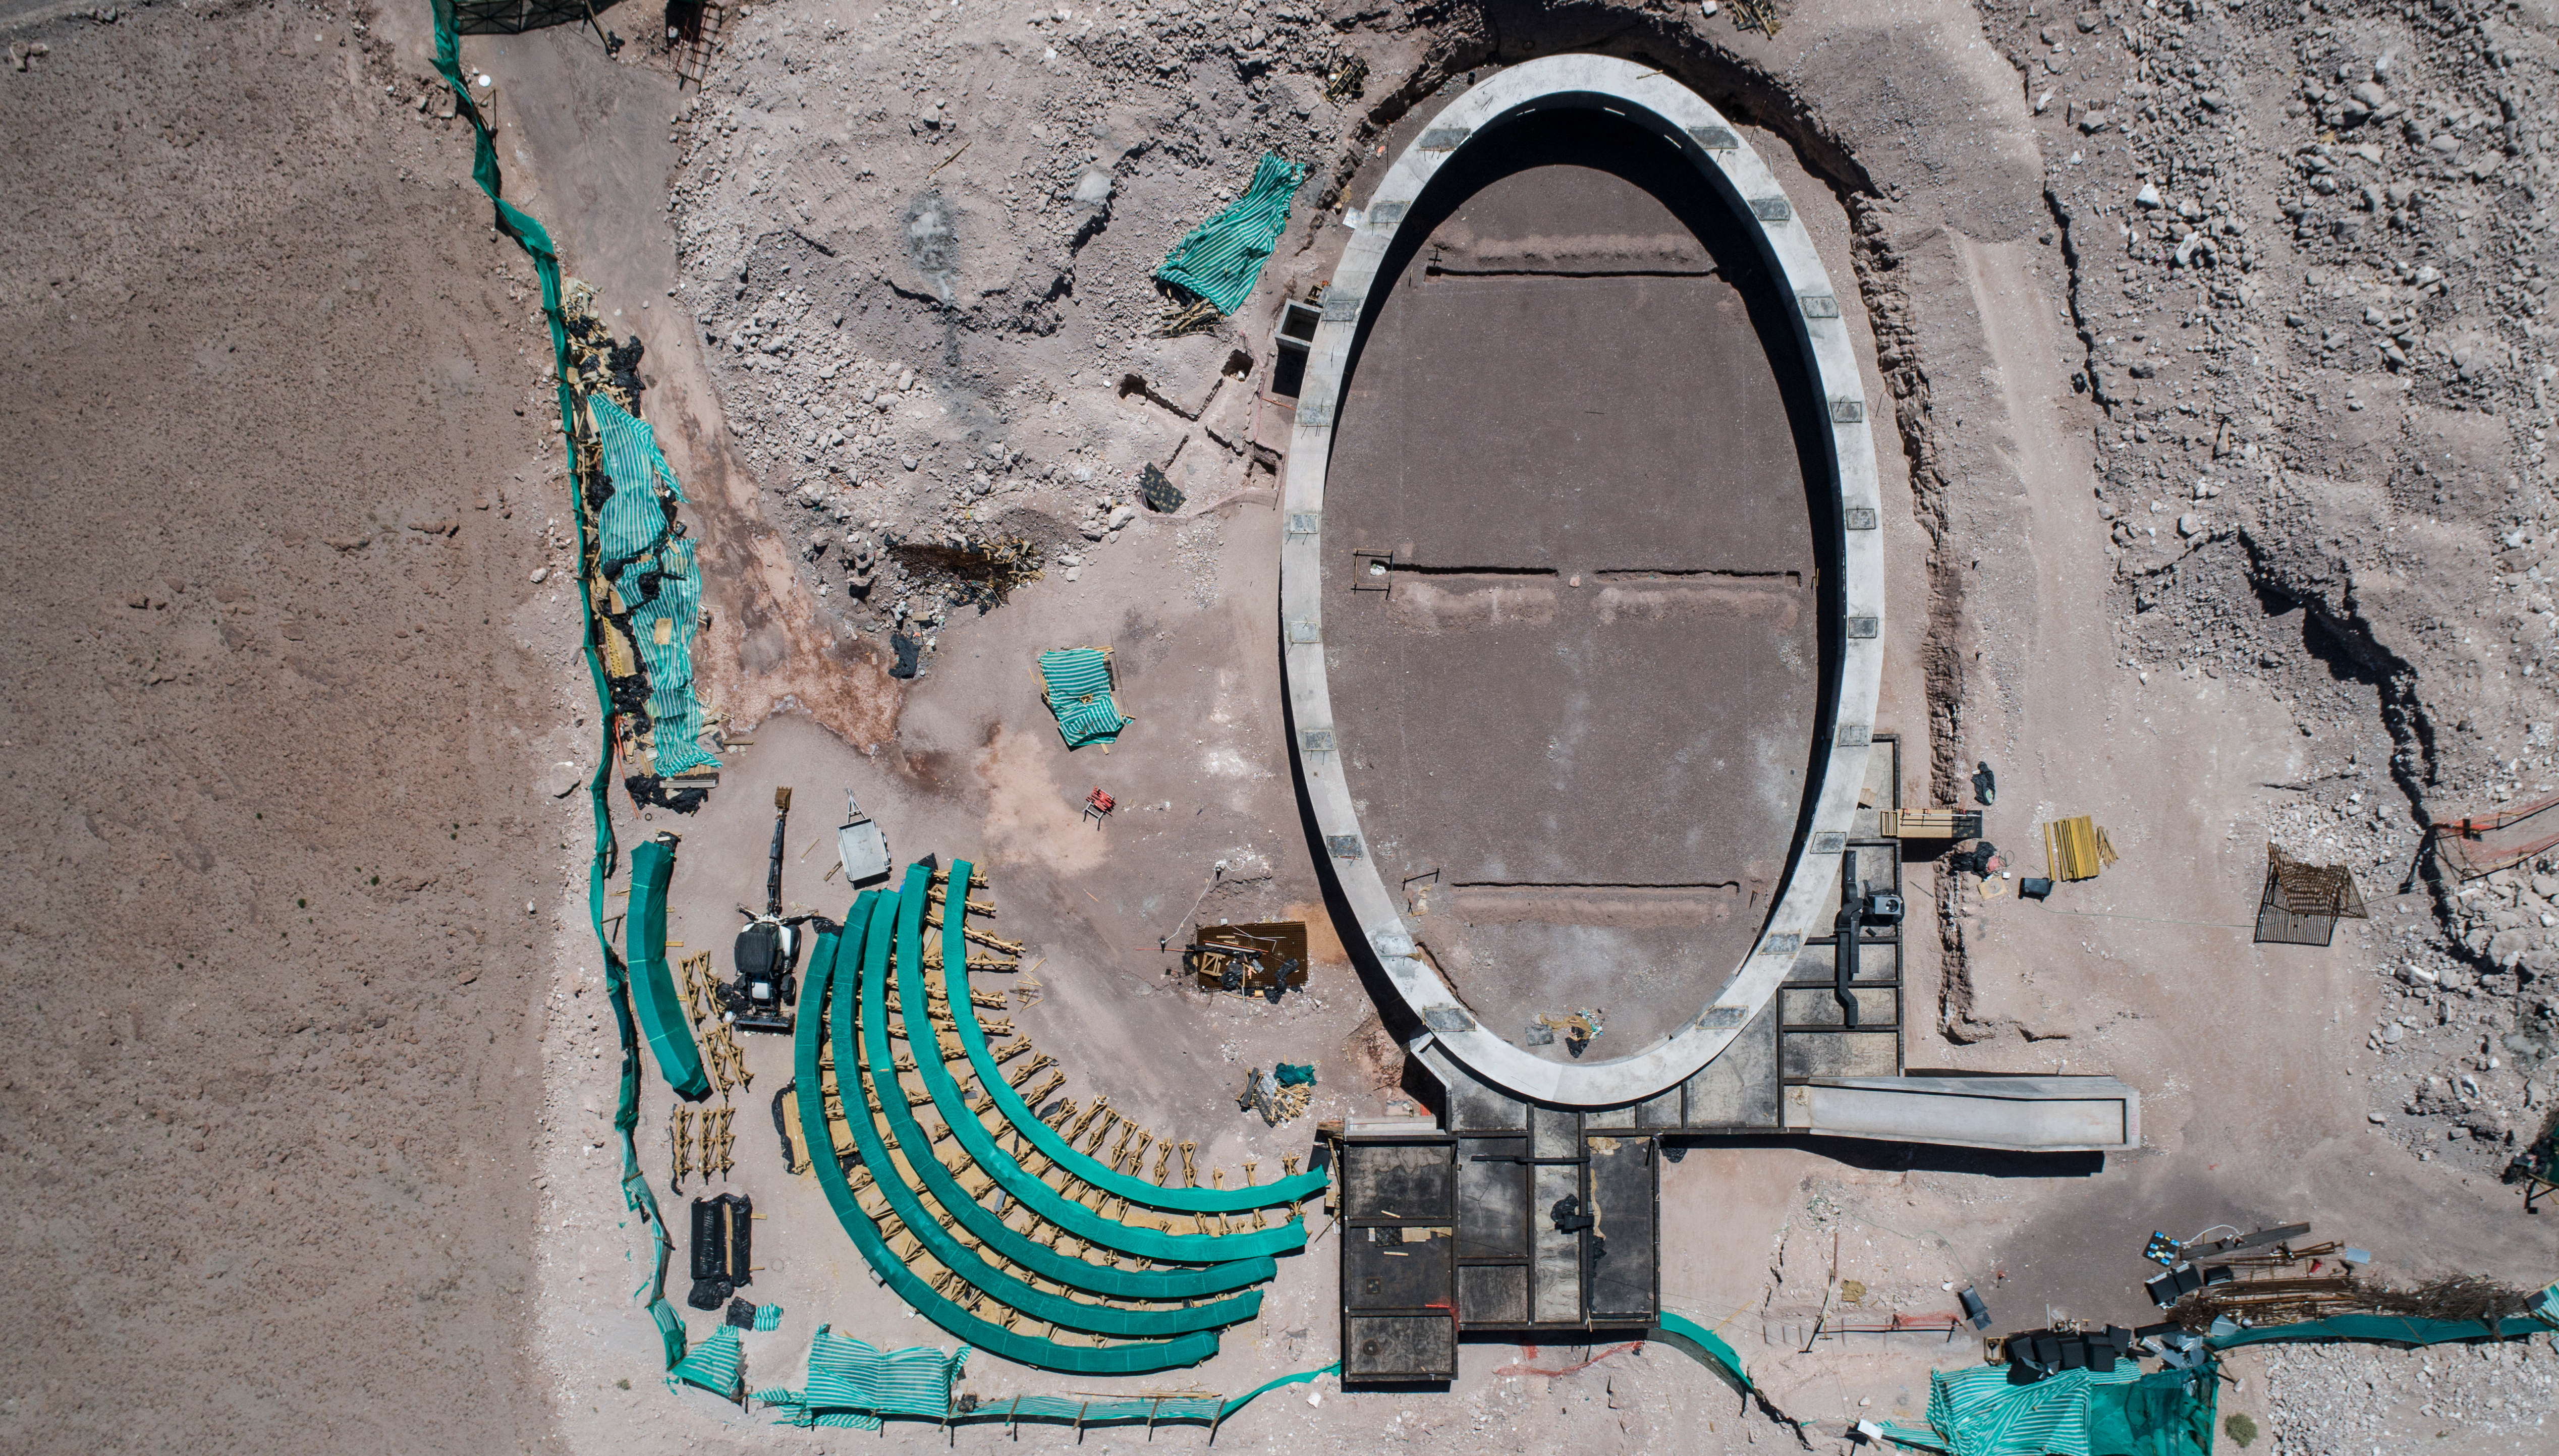

ALMA shutdown due to the Covid-19 pandemic in 2020

ALMA shutdown due to the Covid-19 pandemic in 2020. A Caretaking Team was in charge of guarding the observatory. A drone registered this images, accounting for the solitude of the ALMA base camp (OSF) and the antennas in the Chajnantor Plateau.

Credit: Ariel Marinkovic – X-CAM-ALMA (ESO/NAOJ/NRAO)